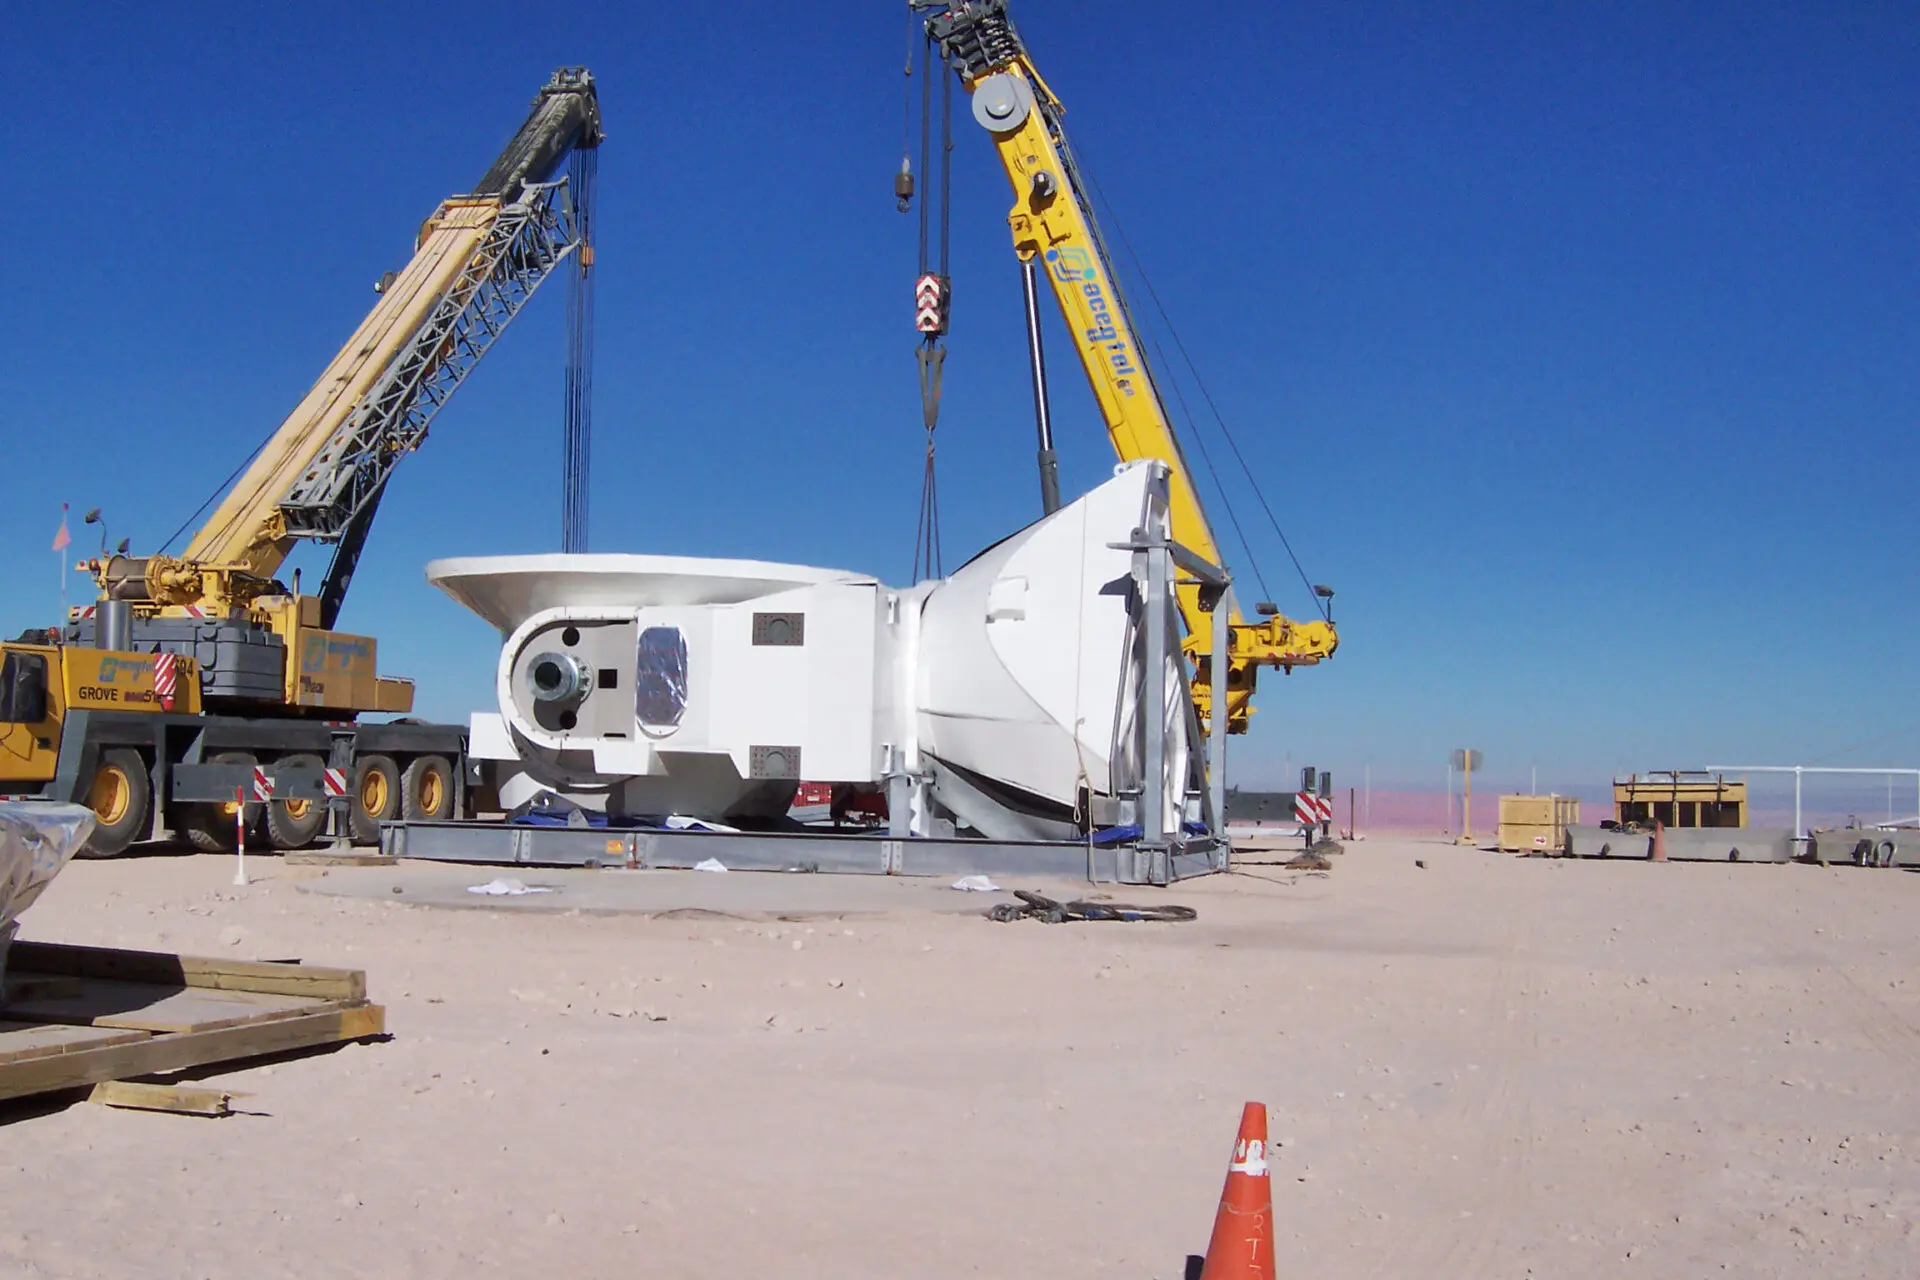

Assembly of the first VERTEX antenna

Assembly of the first VERTEX antenna. April, 2007.

Credit: ALMA (ESO/NAOJ/NRAO)